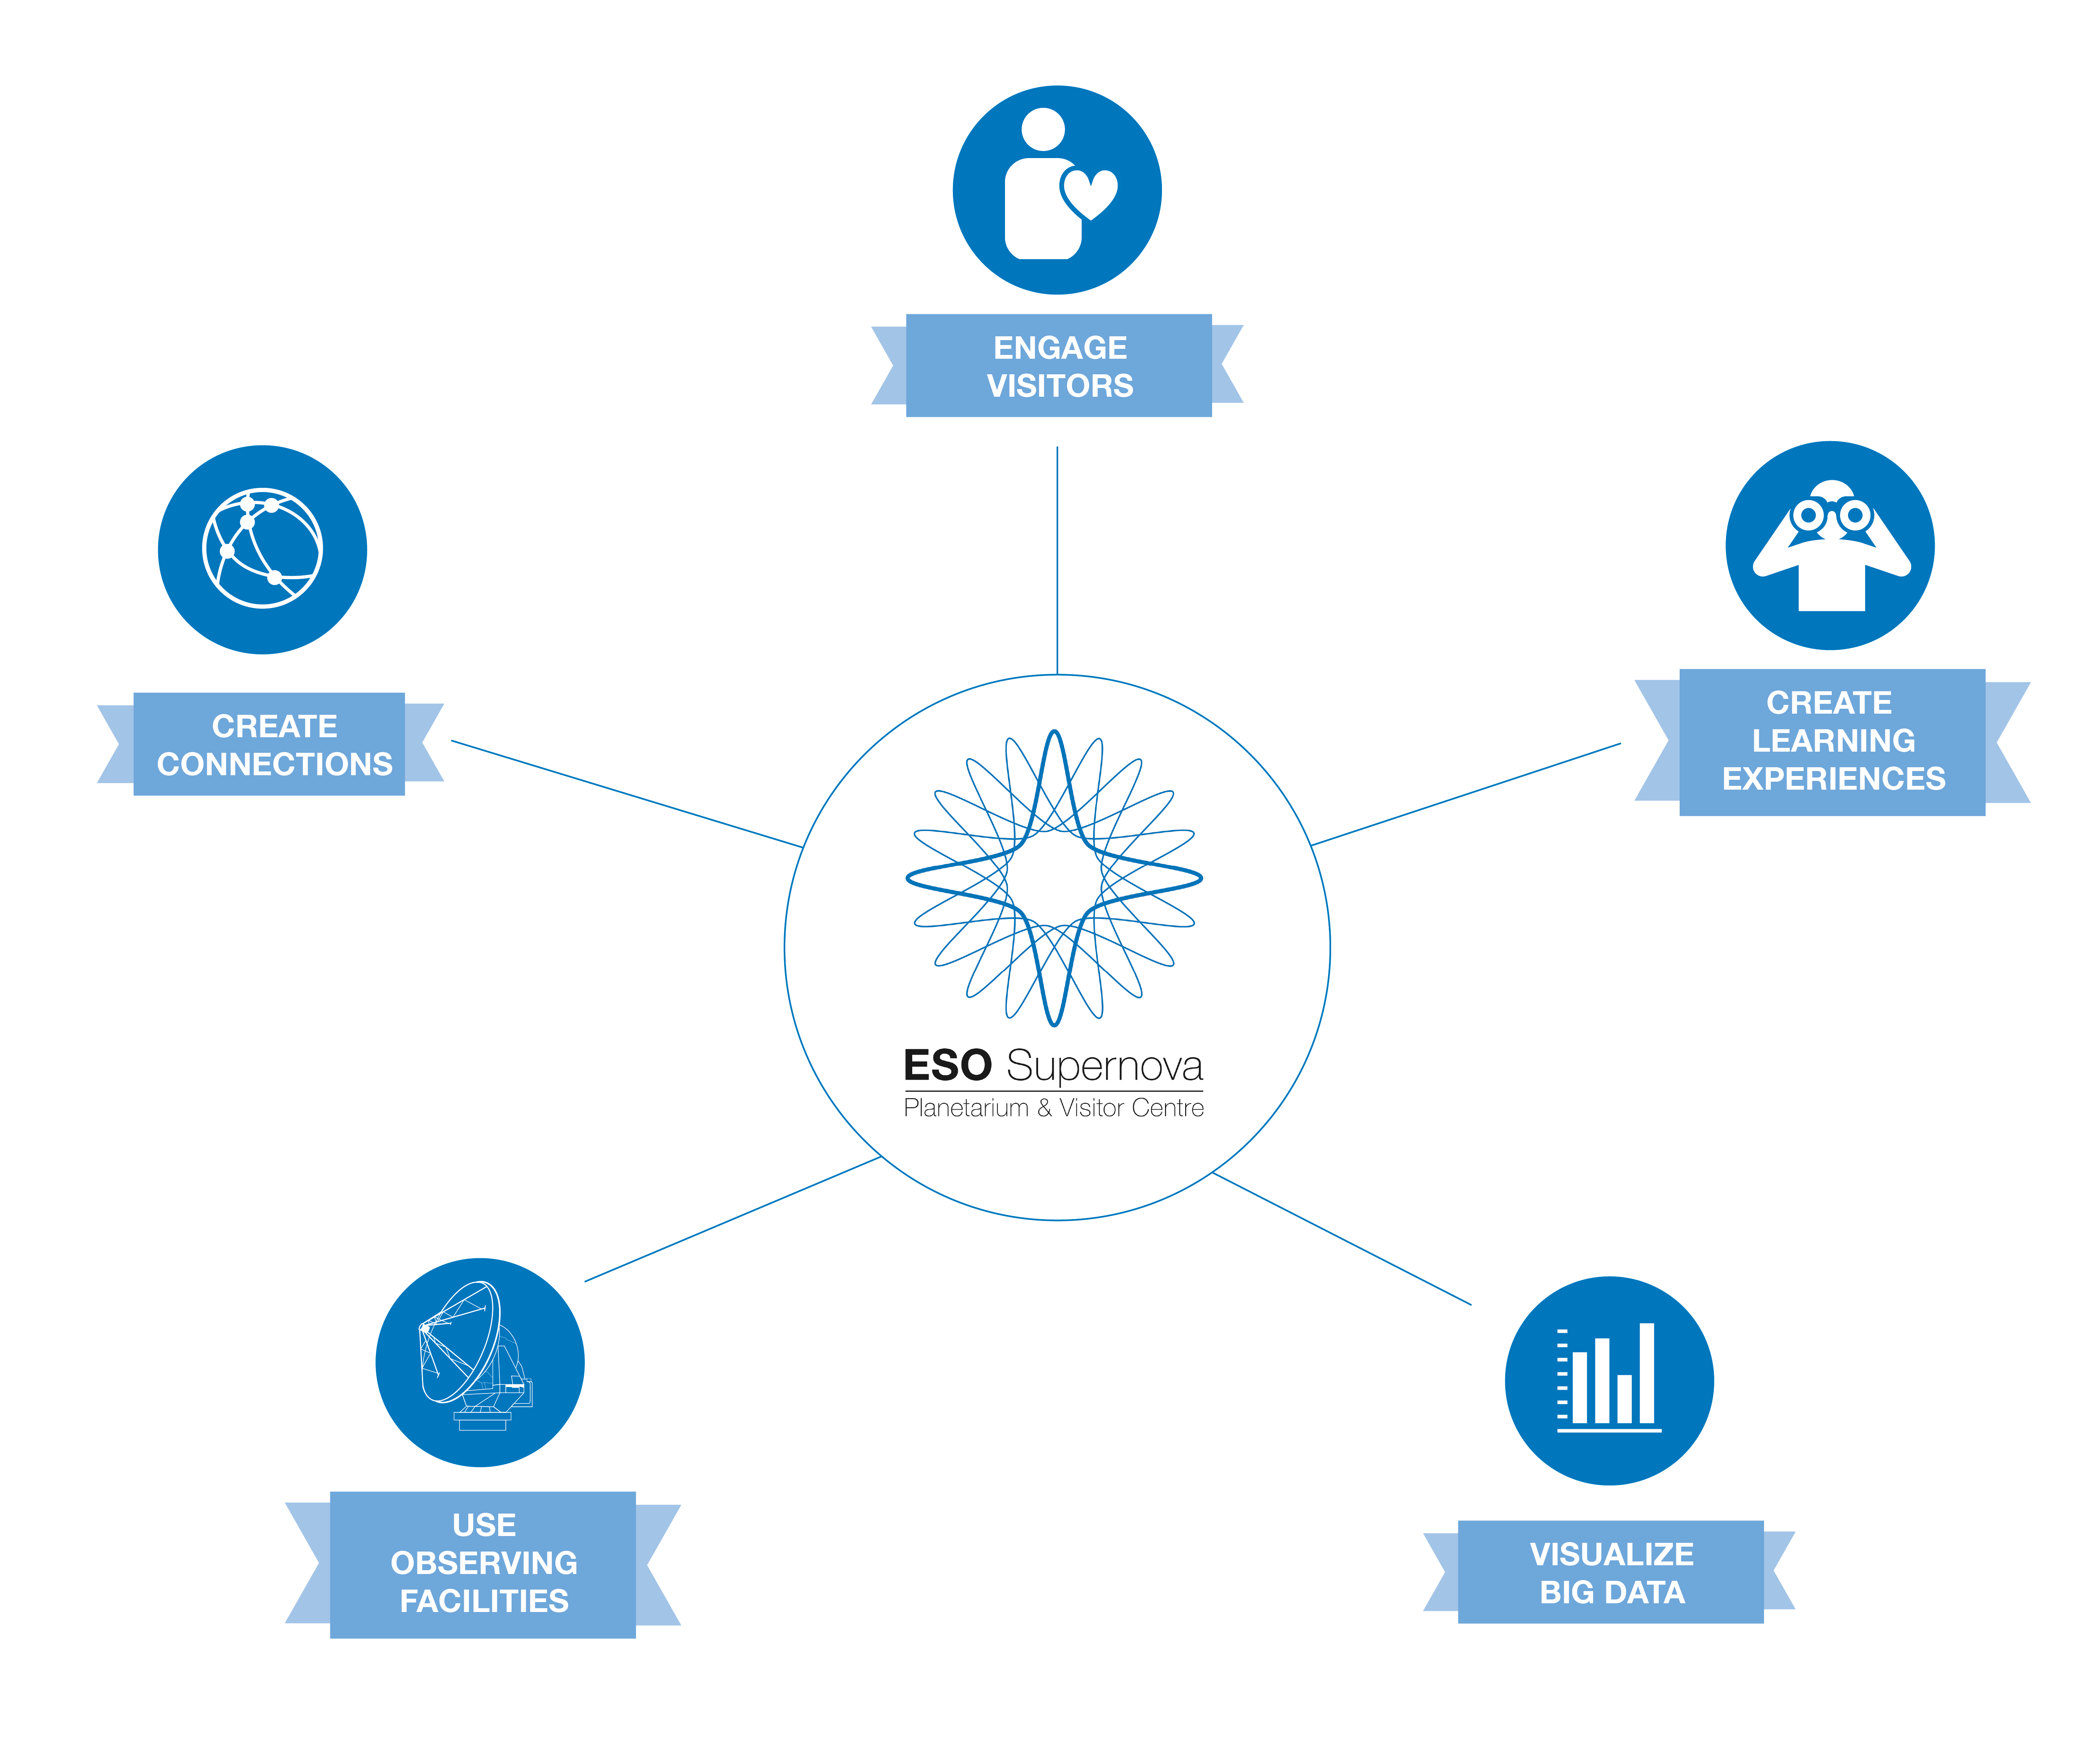

The ESO Supernova mission

This chart shows the ESO Supernova Planetarium & Visitor Centre's five main mission objectives:

Engage our visitors as participants and content creators.
Design unforgettable, curriculum-based learning experiences.
Use Big Data in astronomy to bring front-line science to people through innovative and authentic science visualizations.
Bring ESO’s front-line observing facilities in the southern hemisphere closer to Europeans.
Create connections locally and globally: People ↔ Science; Culture ↔ Astronomy, Local ↔ Global, North ↔ South, Mankind ↔ the Universe.

Credit: ESO